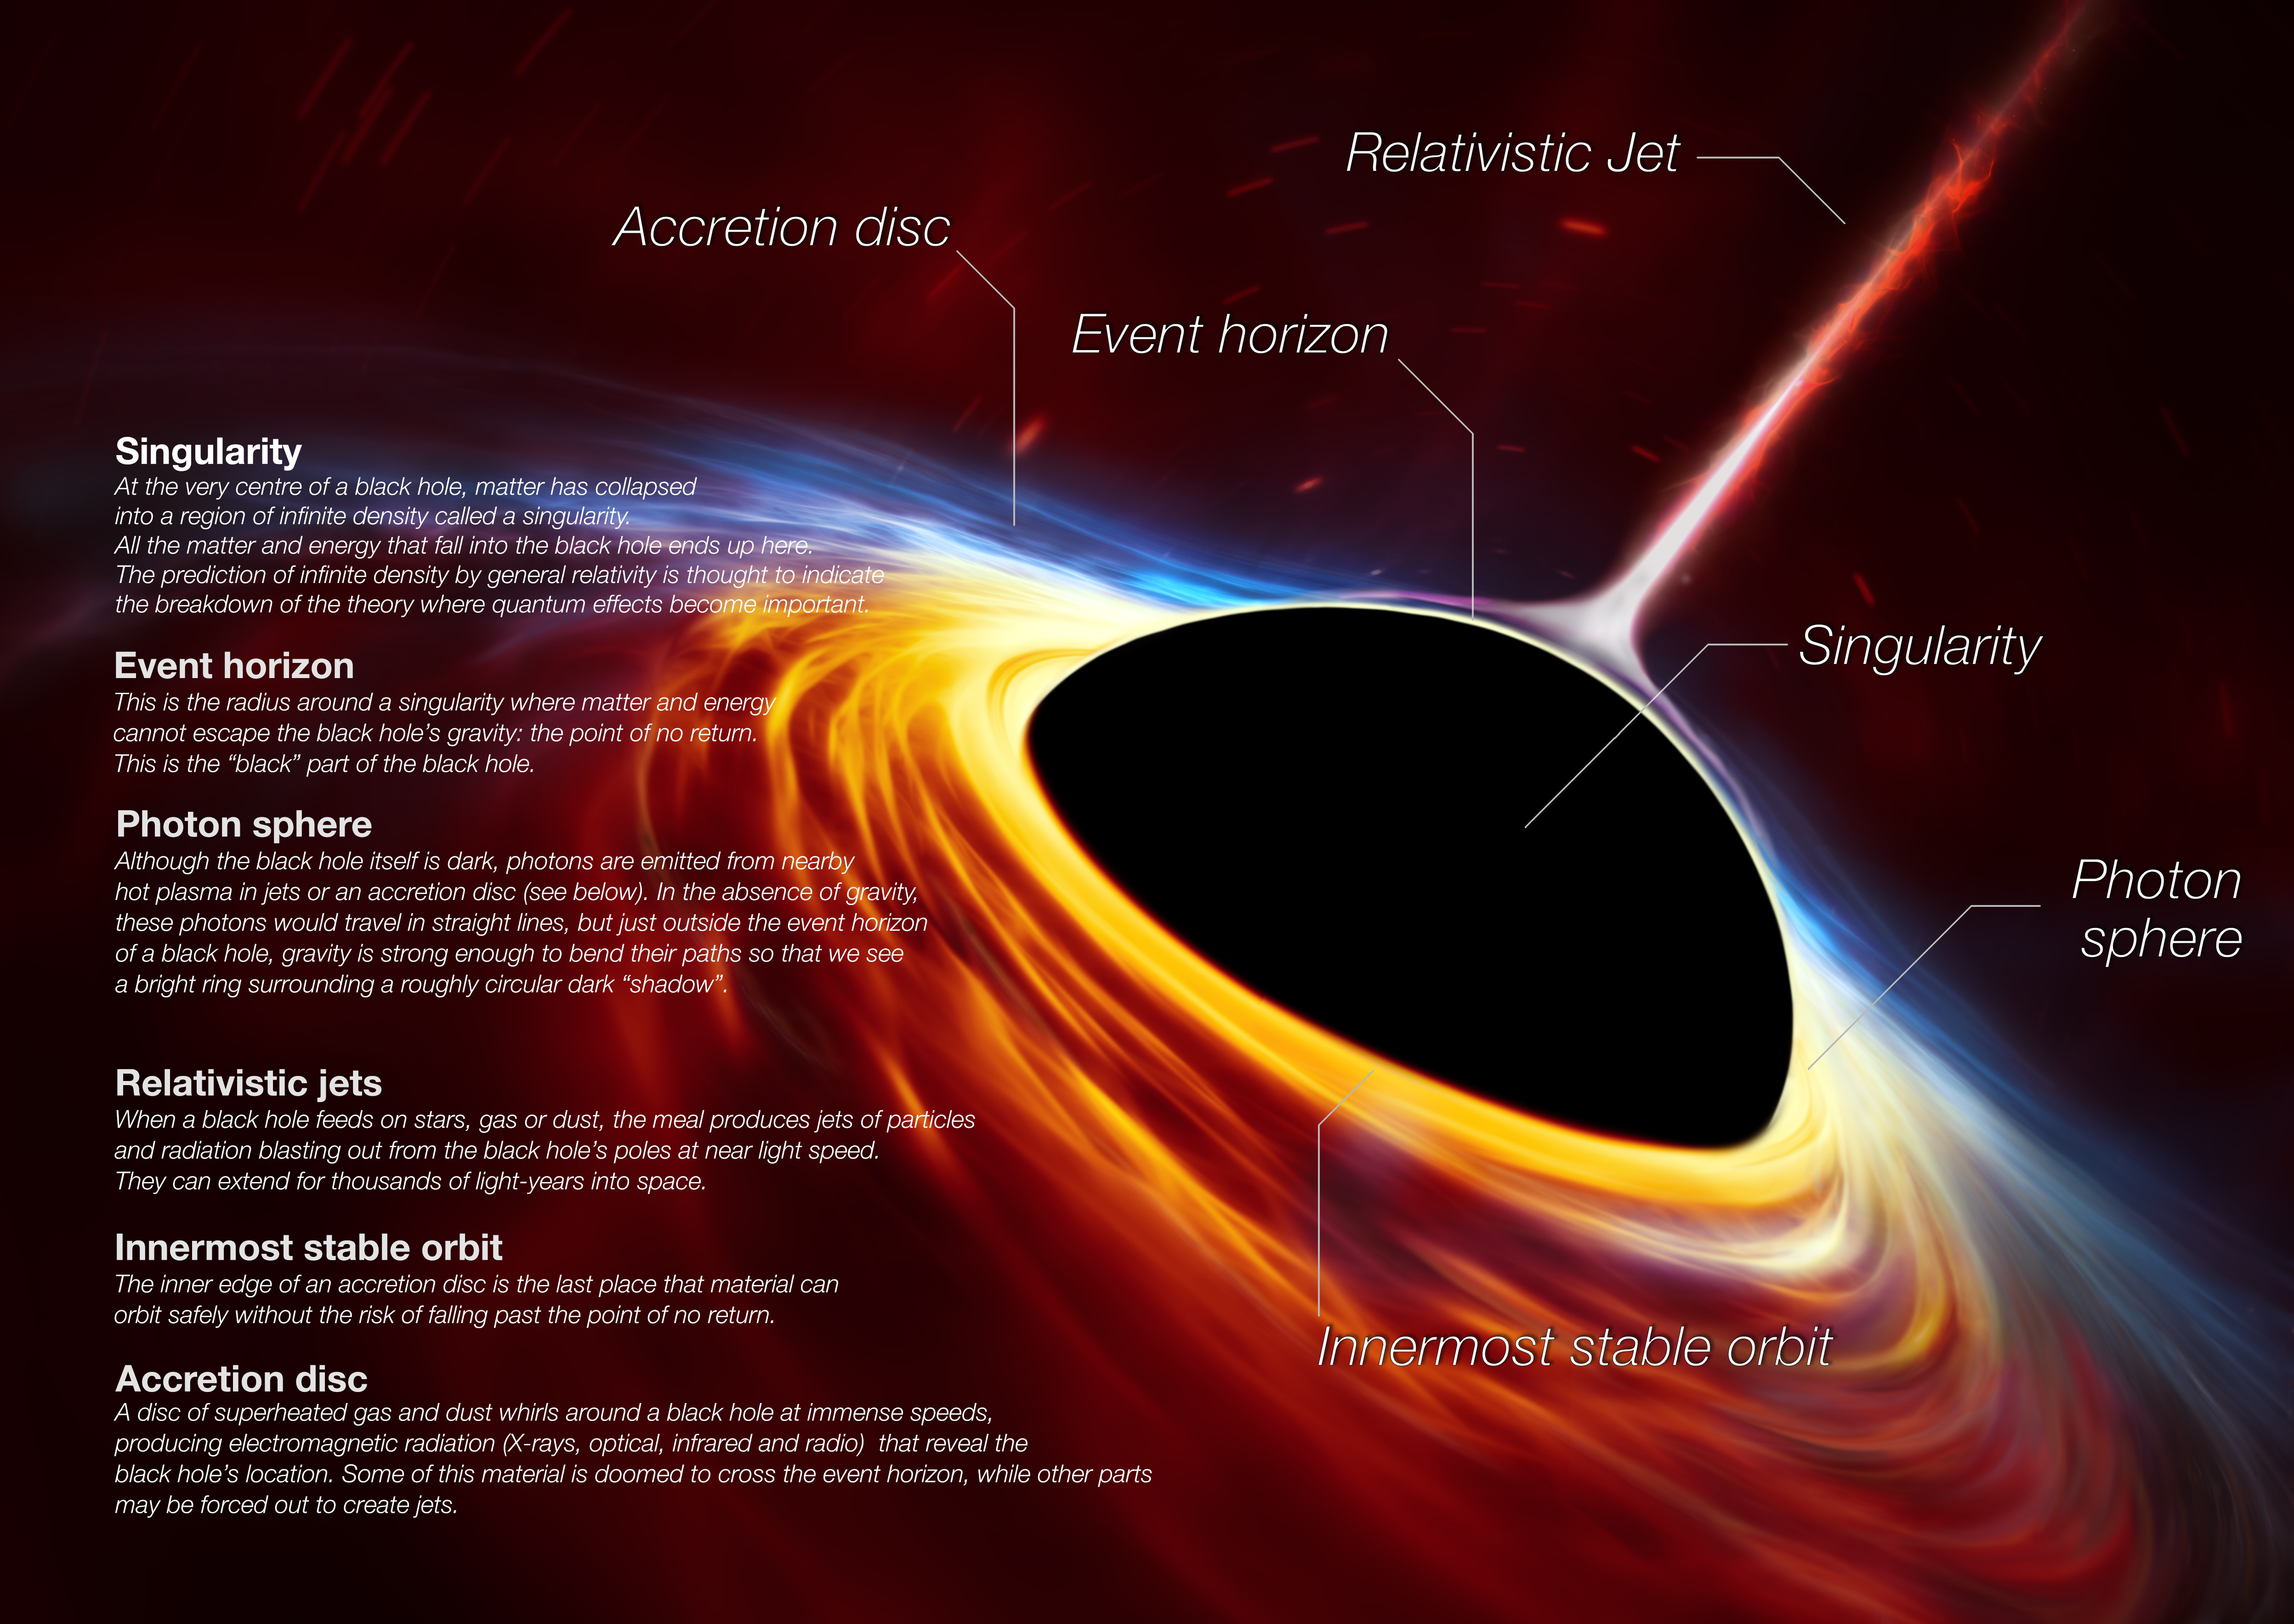

Anatomy of a Black Hole

This artist’s impression depicts a rapidly spinning supermassive black hole surrounded by an accretion disc. This thin disc of rotating material consists of the leftovers of a Sun-like star which was ripped apart by the tidal forces of the black hole. The black hole is labelled, showing the anatomy of this fascinating object.

Credit: ESO